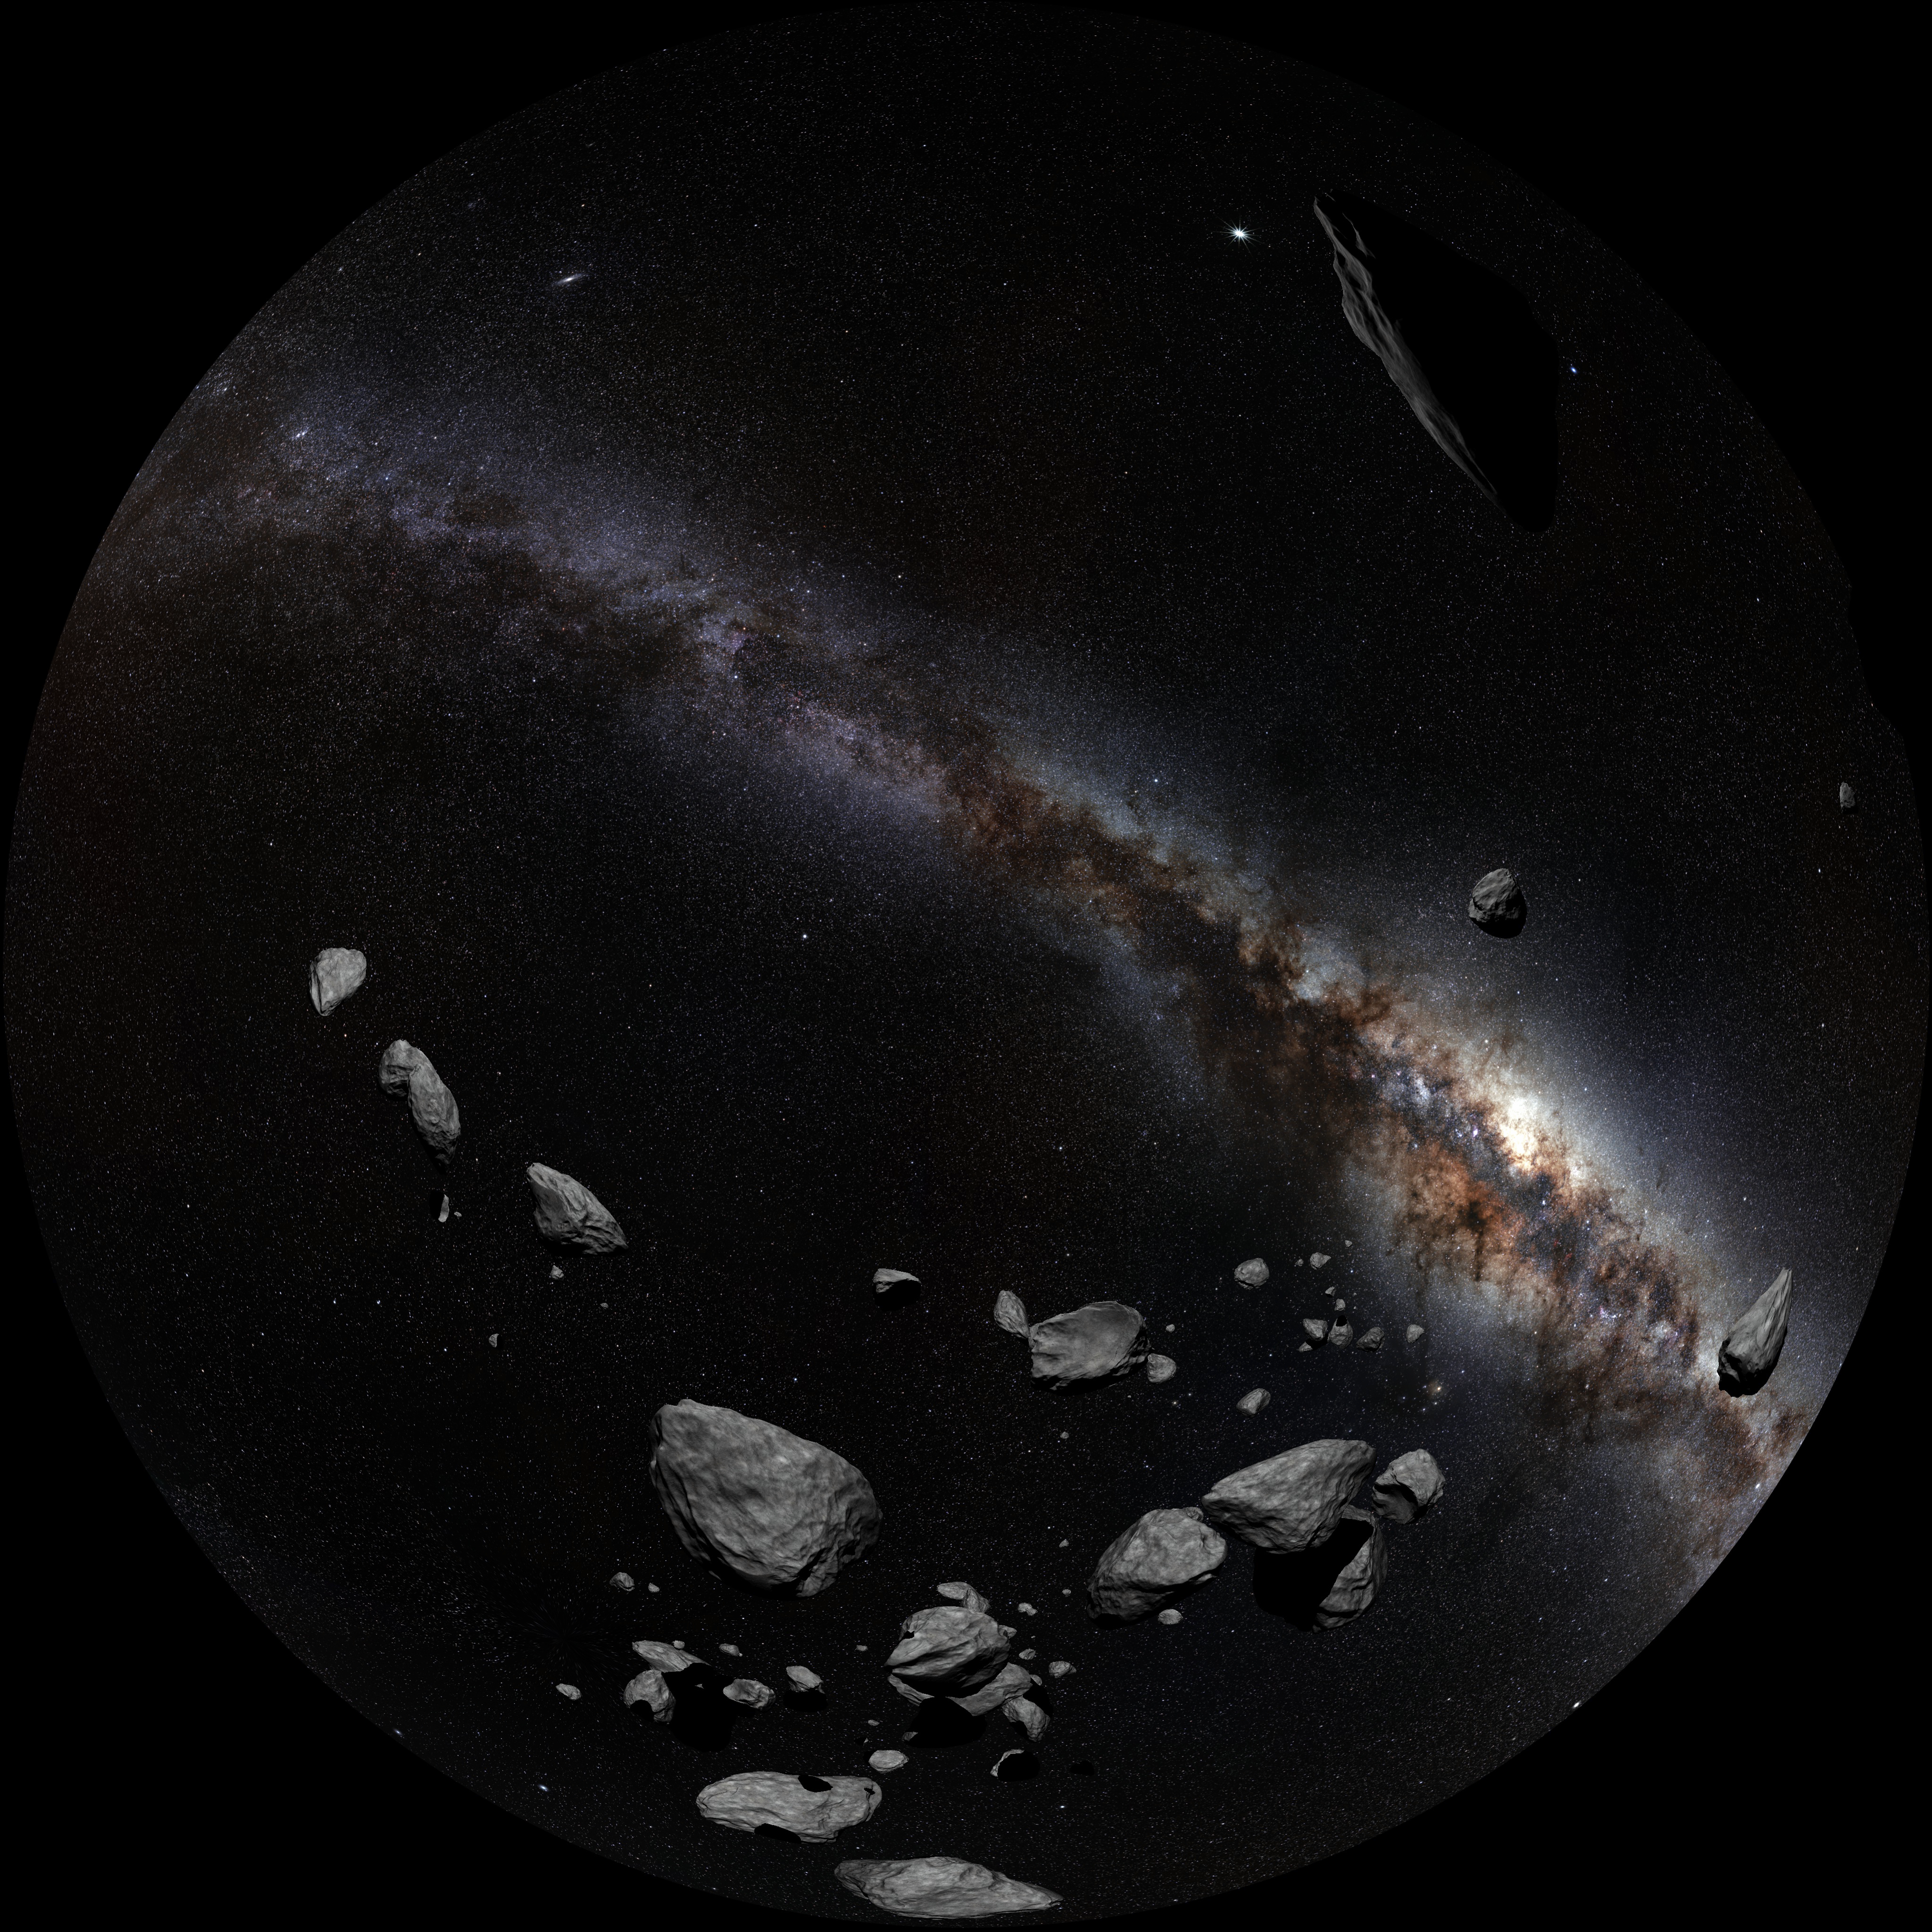

Image still from the planetarium show "From Earth to the Universe"

This is a still image from ESO’s first in-house produced fulldome planetarium movie, From Earth to the Universe, showing the asteroids in the Solar System.

Credit: T. Matsopoulos, ESO/S. Brunier